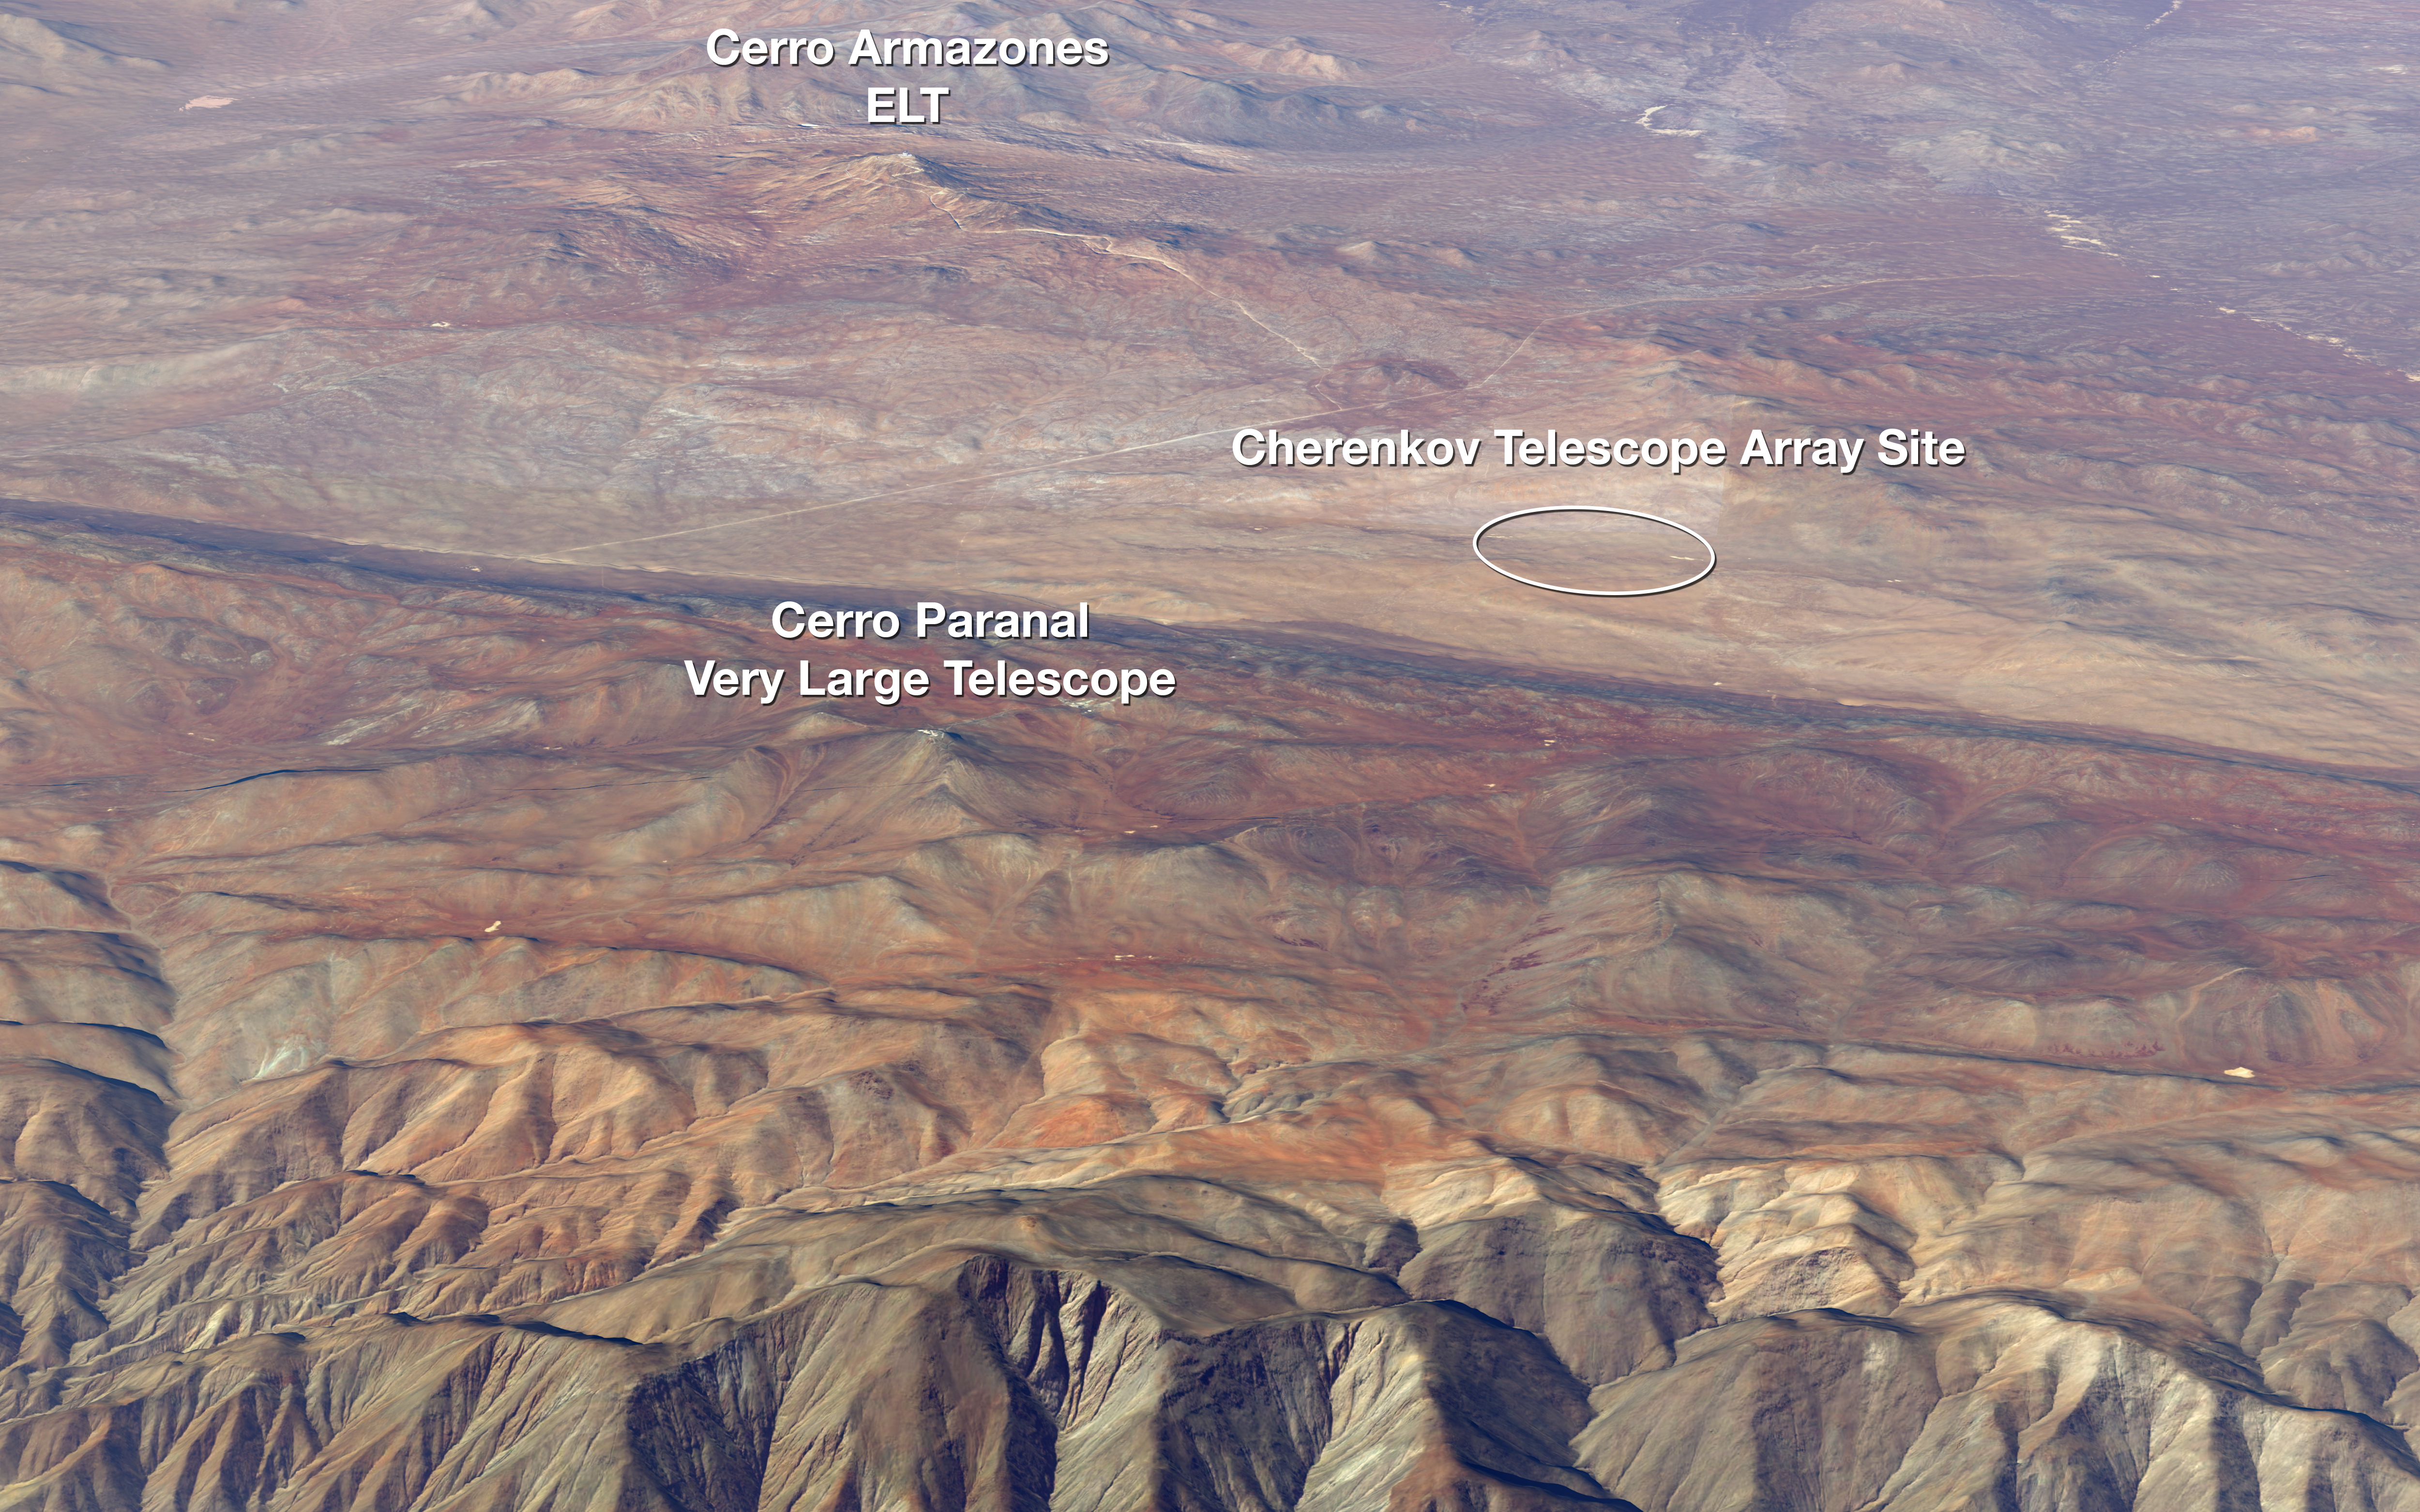

Location of the Cherenkov Telescope Array

This image shows the relative locations of ESO's Very Large Telescope, the site of the future Extremely Large Telescope, and the site of the Cherenkov Telescope Array (CTA) — all located at or near ESO's Paranal Observatory in Chile's Atacama desert.

Credit: ESO/CTAO/N. Bartmann